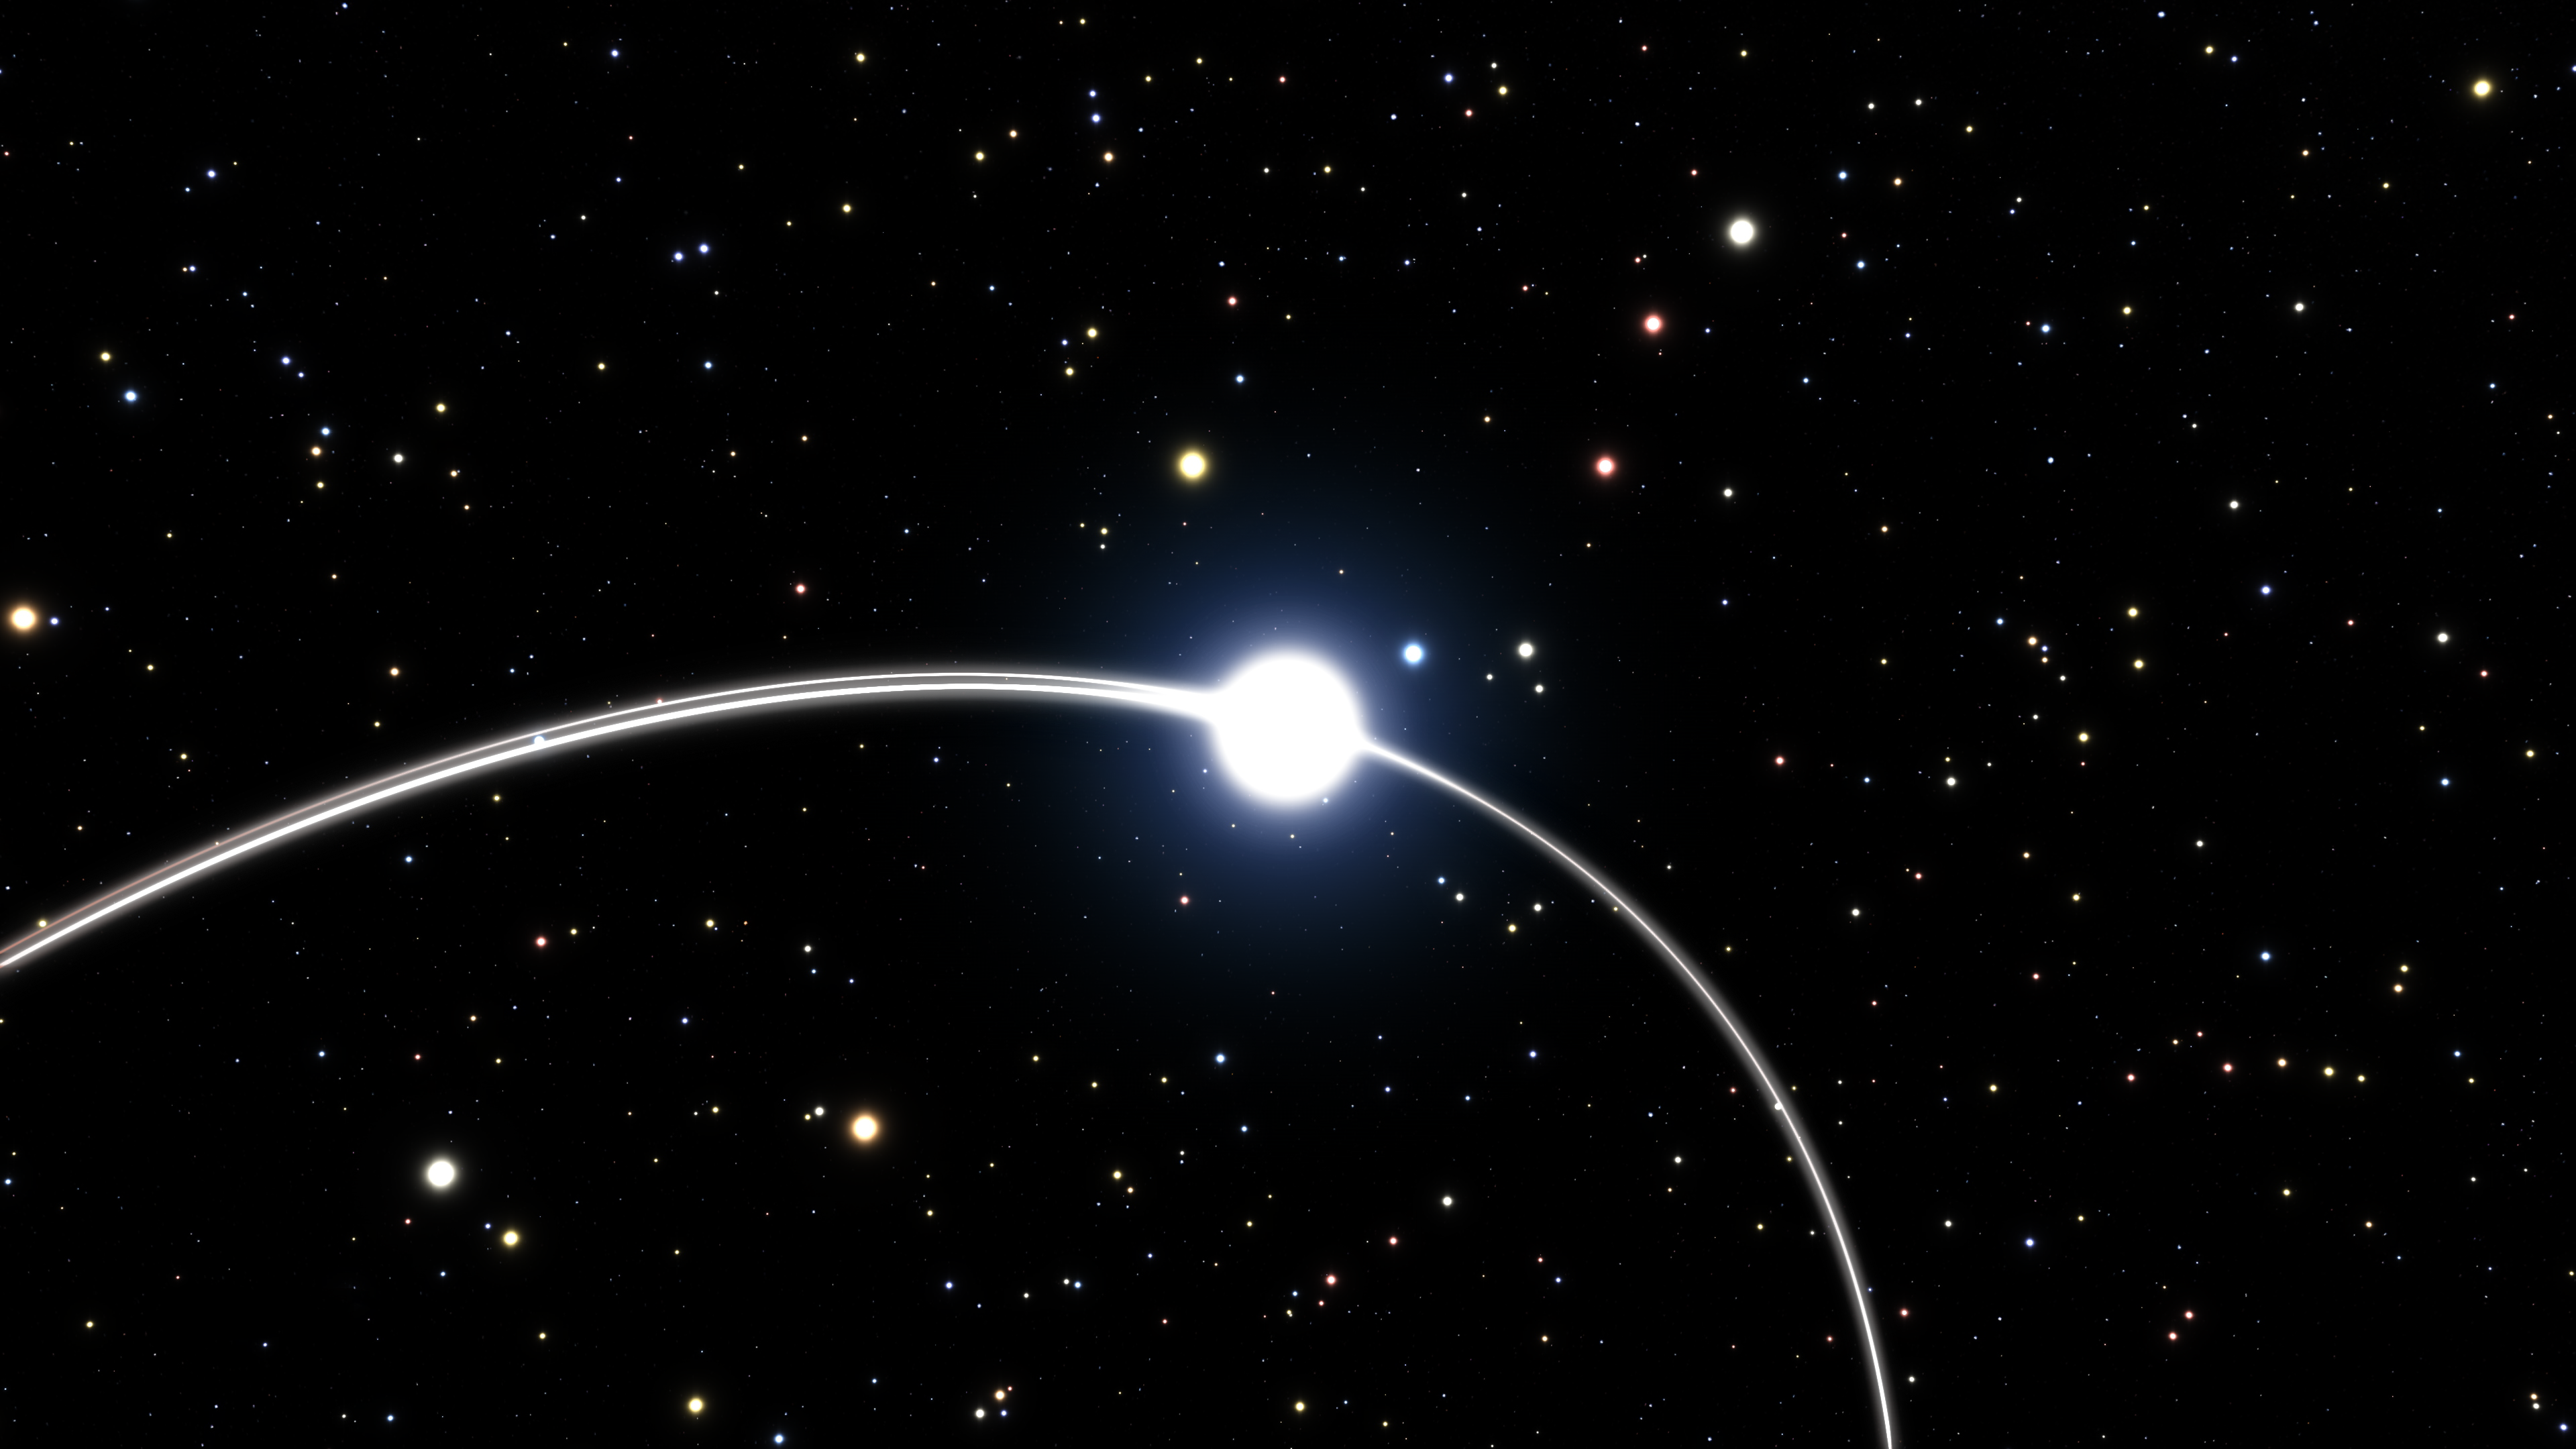

Artist's impression of the effect of general relativity on the orbit of the S2 star at the Galactic Centre

This artist's impression shows part of the orbit of one of the stars very close to the supermassive black hole at the centre of the Milky Way. Analysis of data from ESO’s Very Large Telescope and other telescopes suggests that the orbits of these stars may show the subtle effects predicted by Einstein’s general theory of relativity. There are hints that the orbit of this star, called S2, is deviating slightly from the path calculated using classical physics.

This close-up of the orbit of star S2 shows how the path of the star is slightly different when it passed the same part of its orbit for the second time, 15 years later, due to the effects of general relativity.

Credit: ESO/M. Parsa/L. Calçada